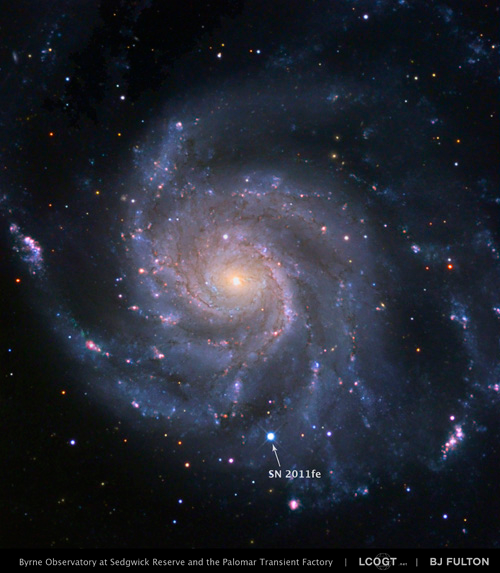

Color image of SN 2011fe in M101

Color image of SN 2011fe in M101.

Credit: NOIRLab/Gemini Observatory/AURA/B. J. Fulton/LCOGT/PTF